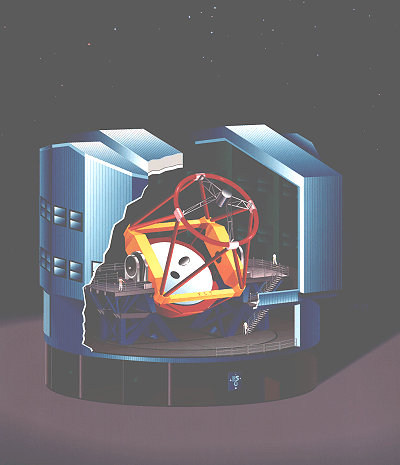

VLT Unit Telescope (artist's impression)

The ESO Very Large Telescope consists of four 8.2-metre telescopes, each of which will be protected by a steel enclosure.

This is an artist's drawing of the final design of one of these, shown here with an 8.2-metre telescope in place. The diameter of the entire structure is about 35 metres and its total height is also about 35 metres. It weighs about 275 tonnes. The VLT enclosure is similar to that of the ESO 3.5-metre New Technology Telescope (NTT) at La Silla, but it also incorporates many new features which will further enhance the ability to provide the best possible local astroclimate for the telescope.

At the bottom is a fixed support (dark colour) that will be anchored to the concrete foundation, now being constructed at the top of Paranal. Resting on this base is the rotating part of the enclosure (light blue) which will turn in unison with the telescope.

The only openings in the enclosure are the telescope slit in the front (almost 12 metre wide) and the smaller ventilation apertures on the sides.

The first of these structures (for VLT Unit Telescope no. 1) is now ready to be shipped to the VLT site at
Cerro Paranal. It is expected that it will arrive on the mountain in the second half of November 1994 and that erection will start before the end of the year and last until May 1995. After this, the installation of the heavy telescope support (dark blue) will begin. The first of the four VLT telescopes will begin operation in 1997.

Credit: ESO